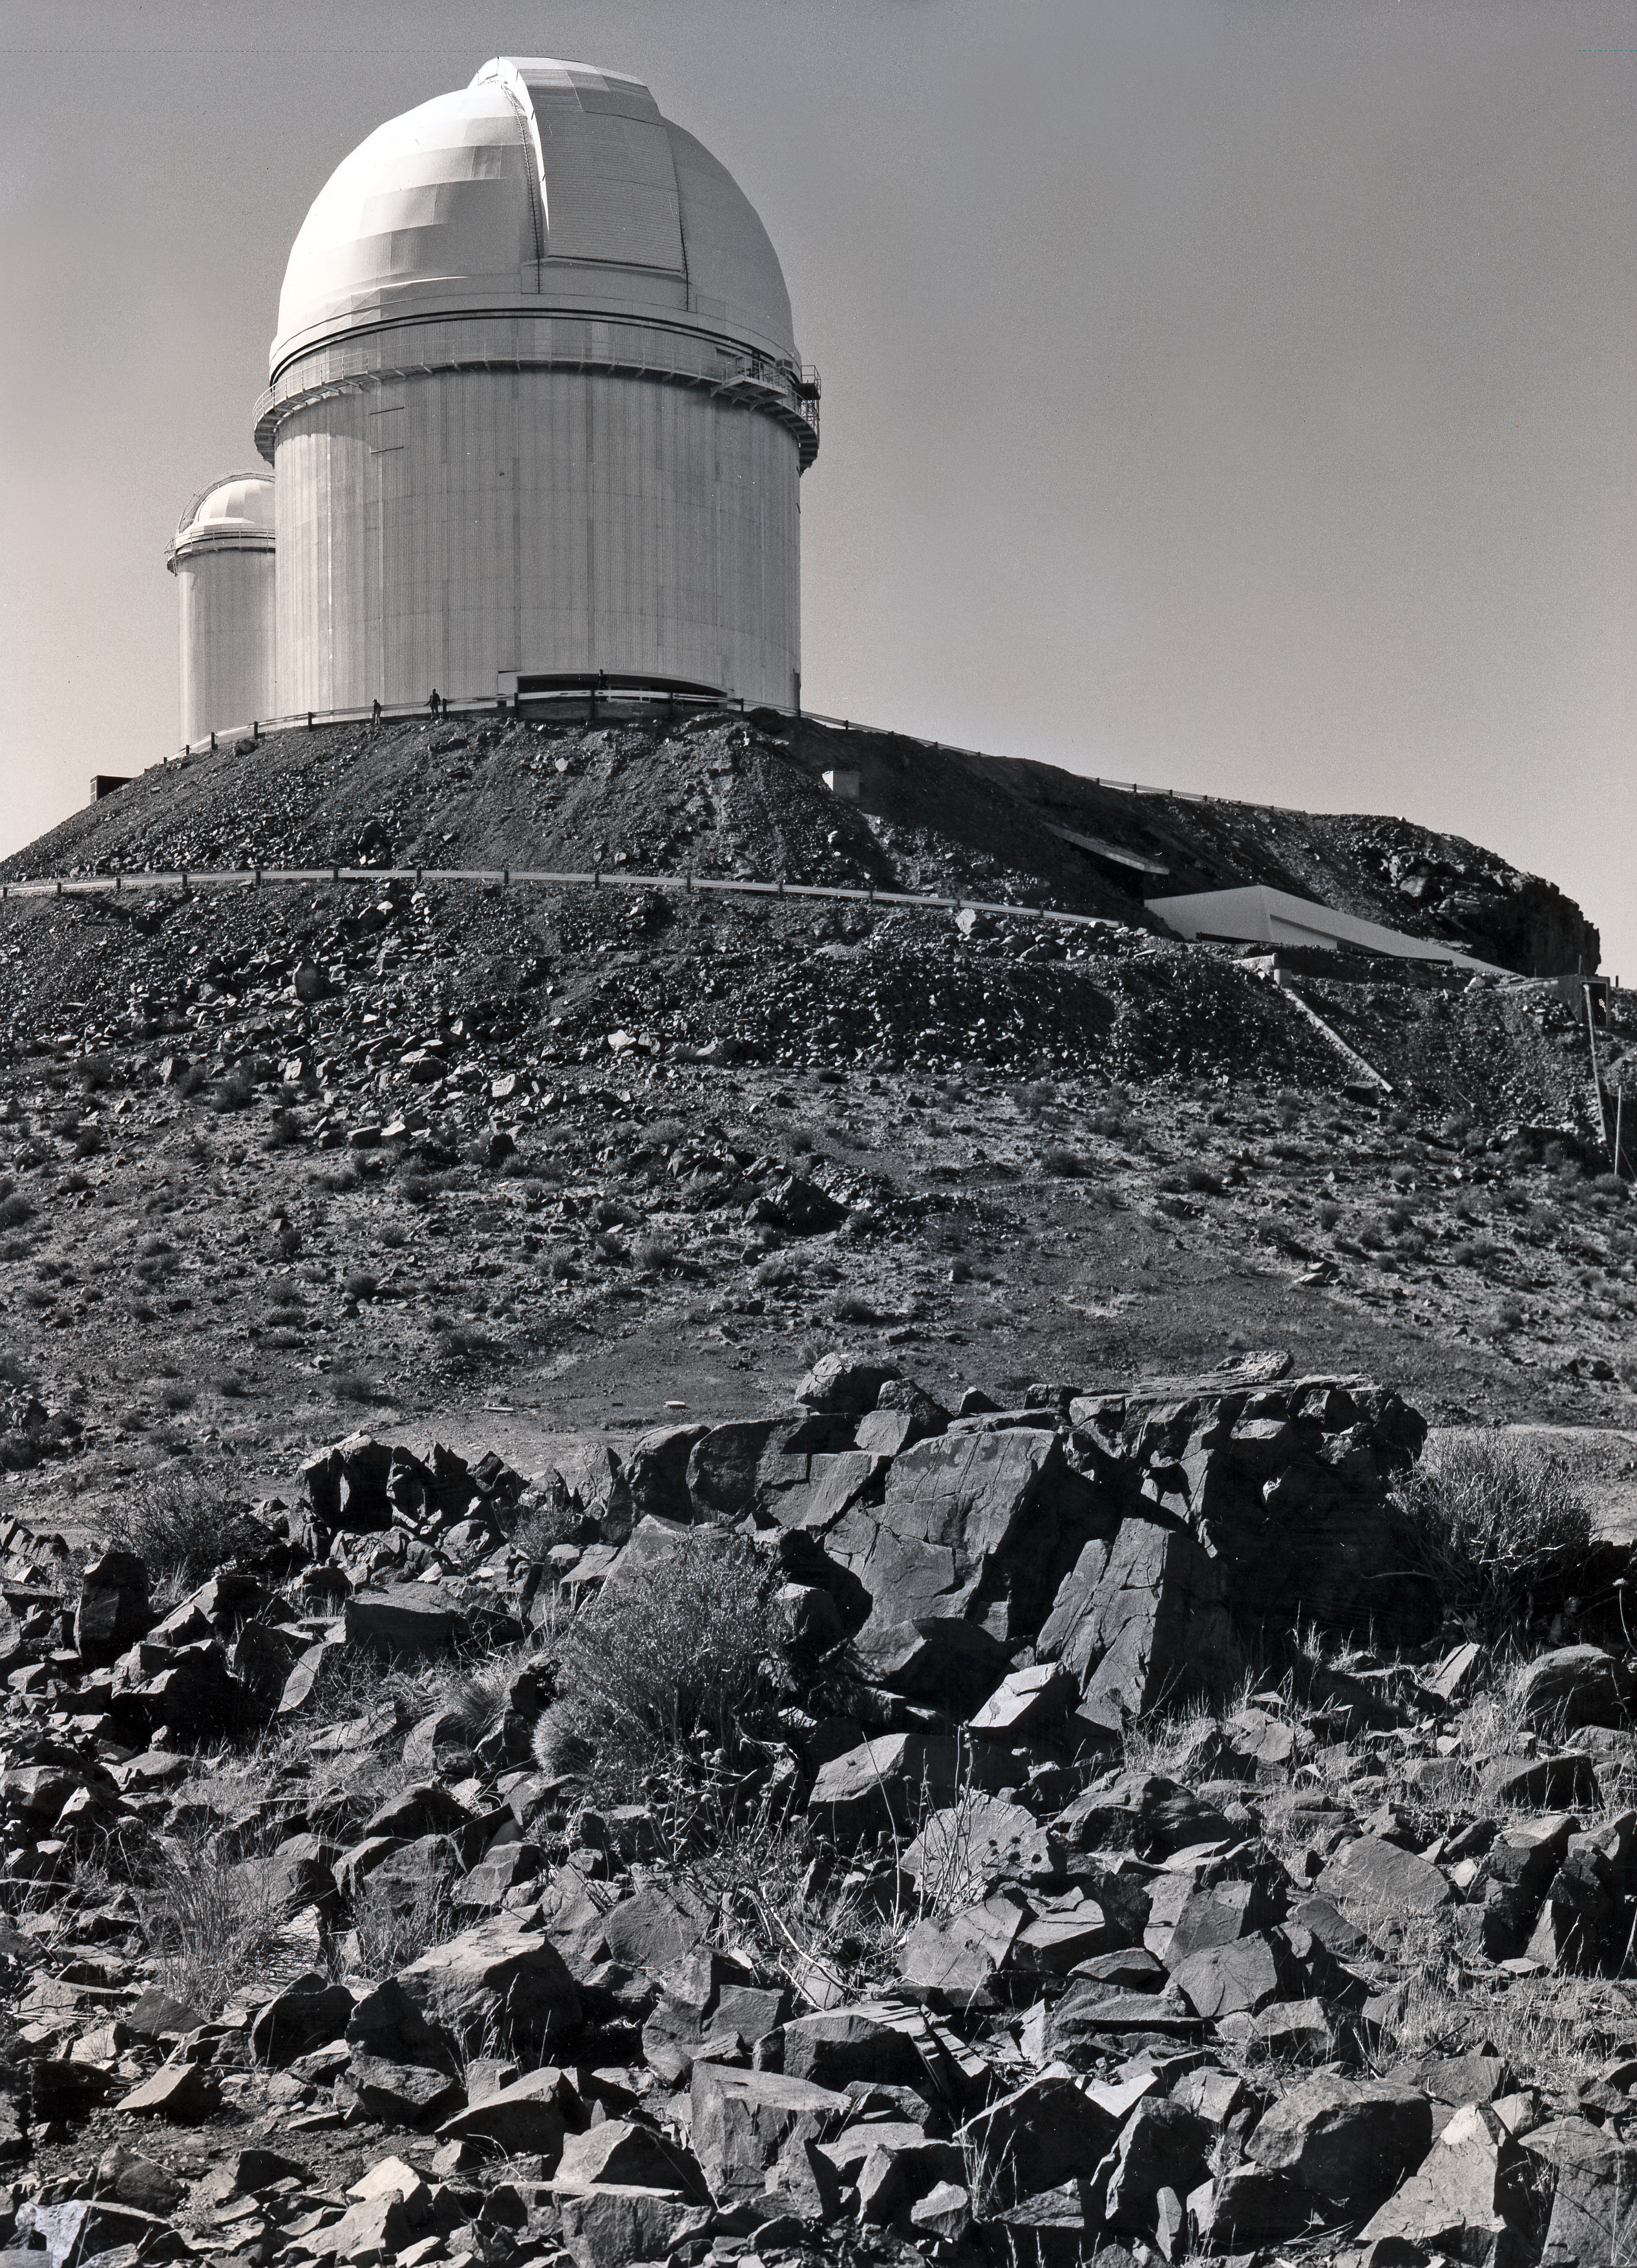

The ESO 3.6-metre telescope at La Silla

The ESO 3.6-metre telescope at the La Silla Observatory in Chile. This picture was taken after its completion in 1976.

Credit: ESO